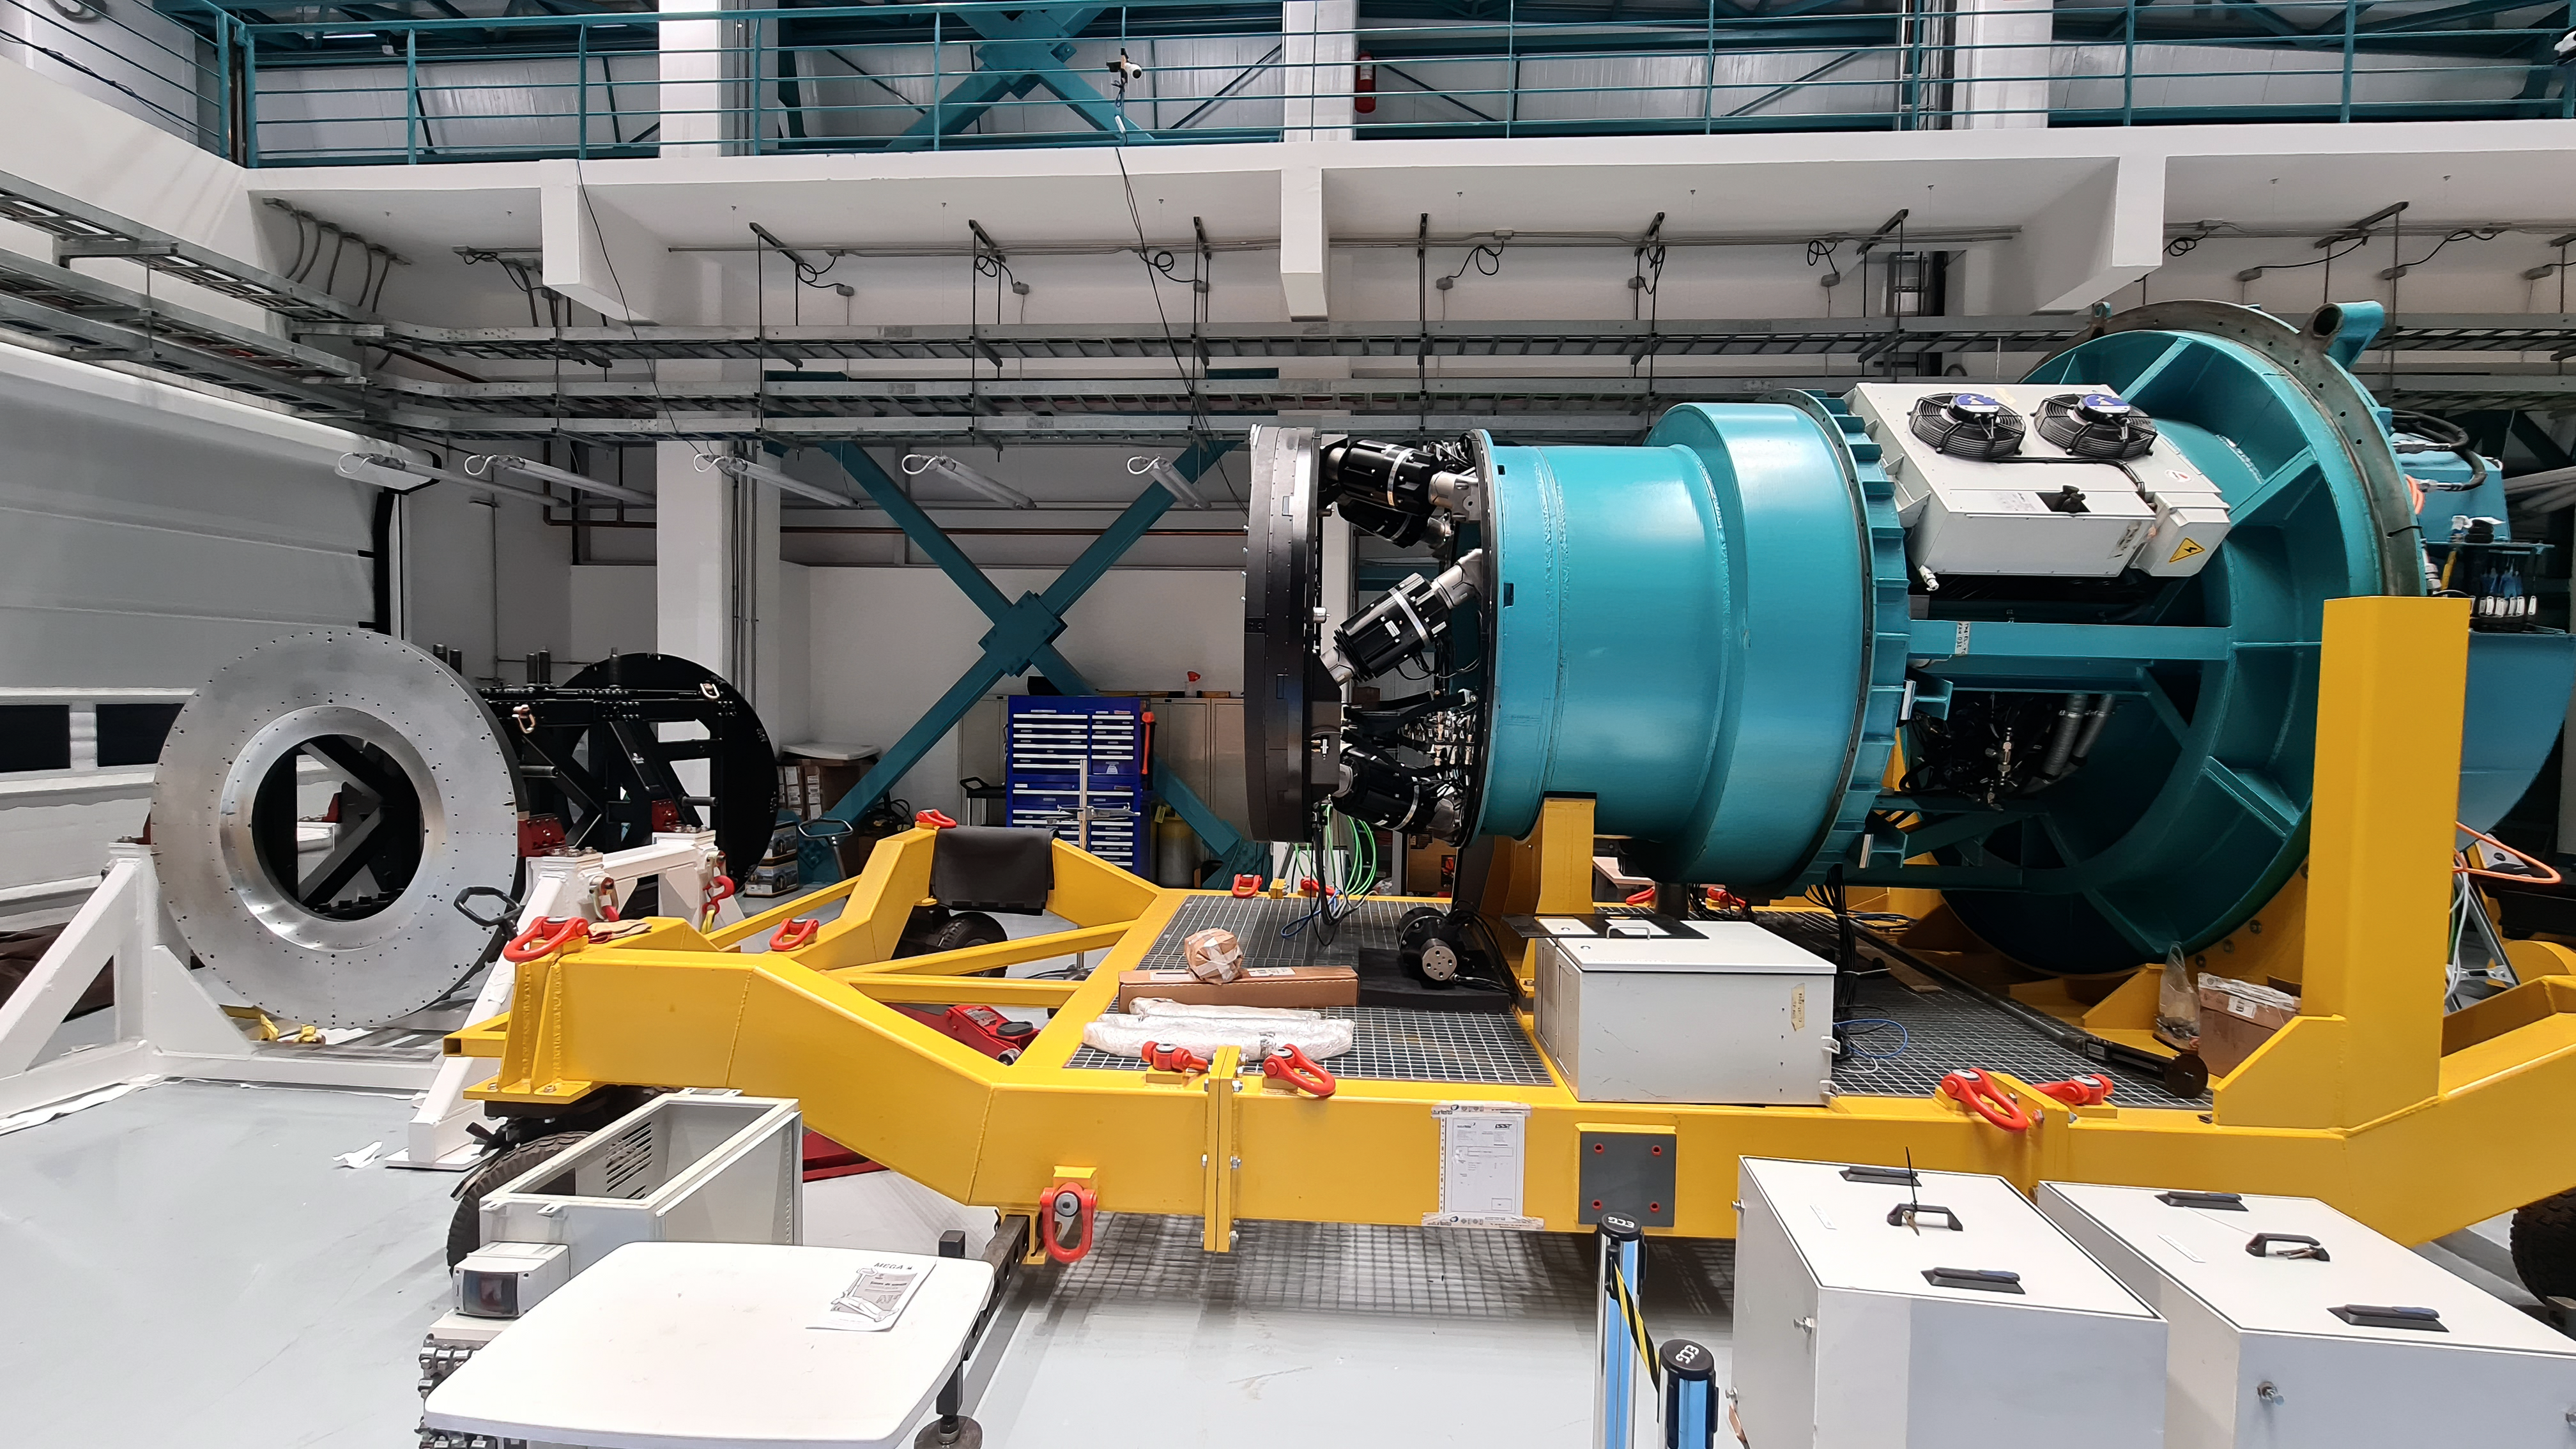

Vera C. Rubin Observatory 22 June 2020

An inspection of the summit 22 June 2020.

Credit: Rubin Observatory/NSF/AURA